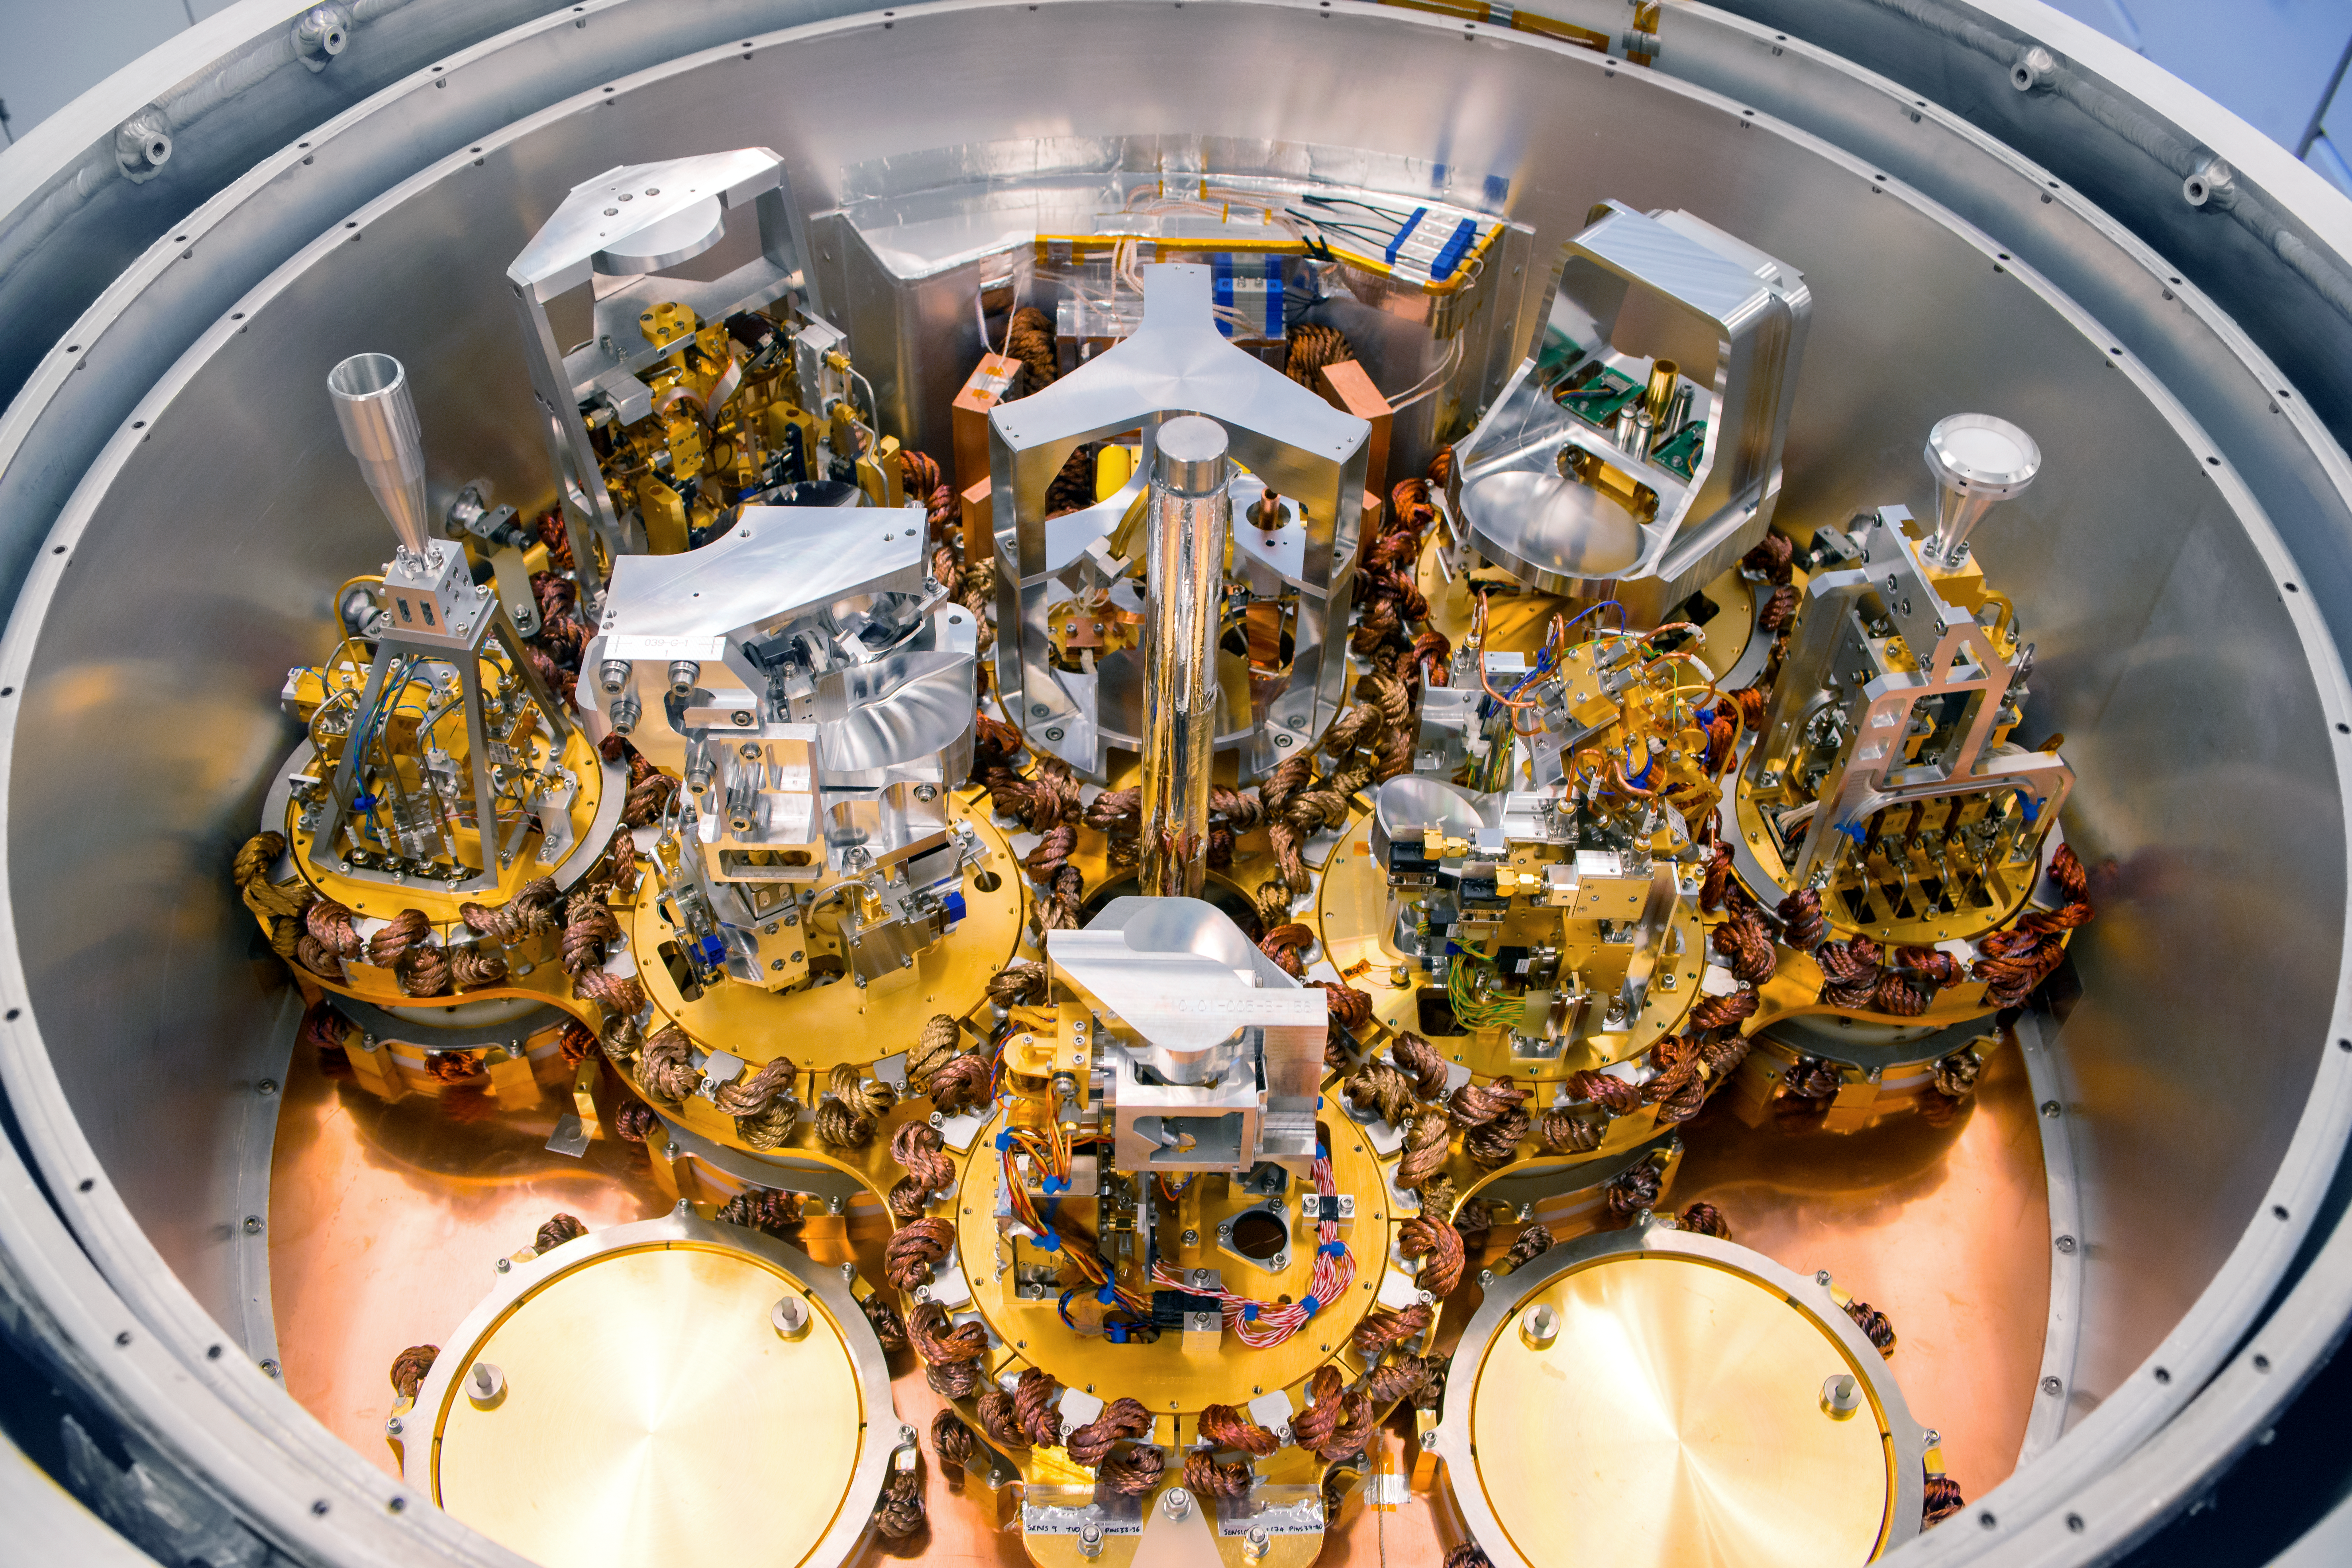

Exposed cryostat

This complex looking piece of equipment is part of the Atacama Large Millimeter/submillimeter Array (ALMA) cryostat. When these are installed in some of the 66 antennas that make up ALMA, they will redirect radio signals picked up from outer space, and direct them to the correct receiver areas.

Credit: S. Otarola/ESO